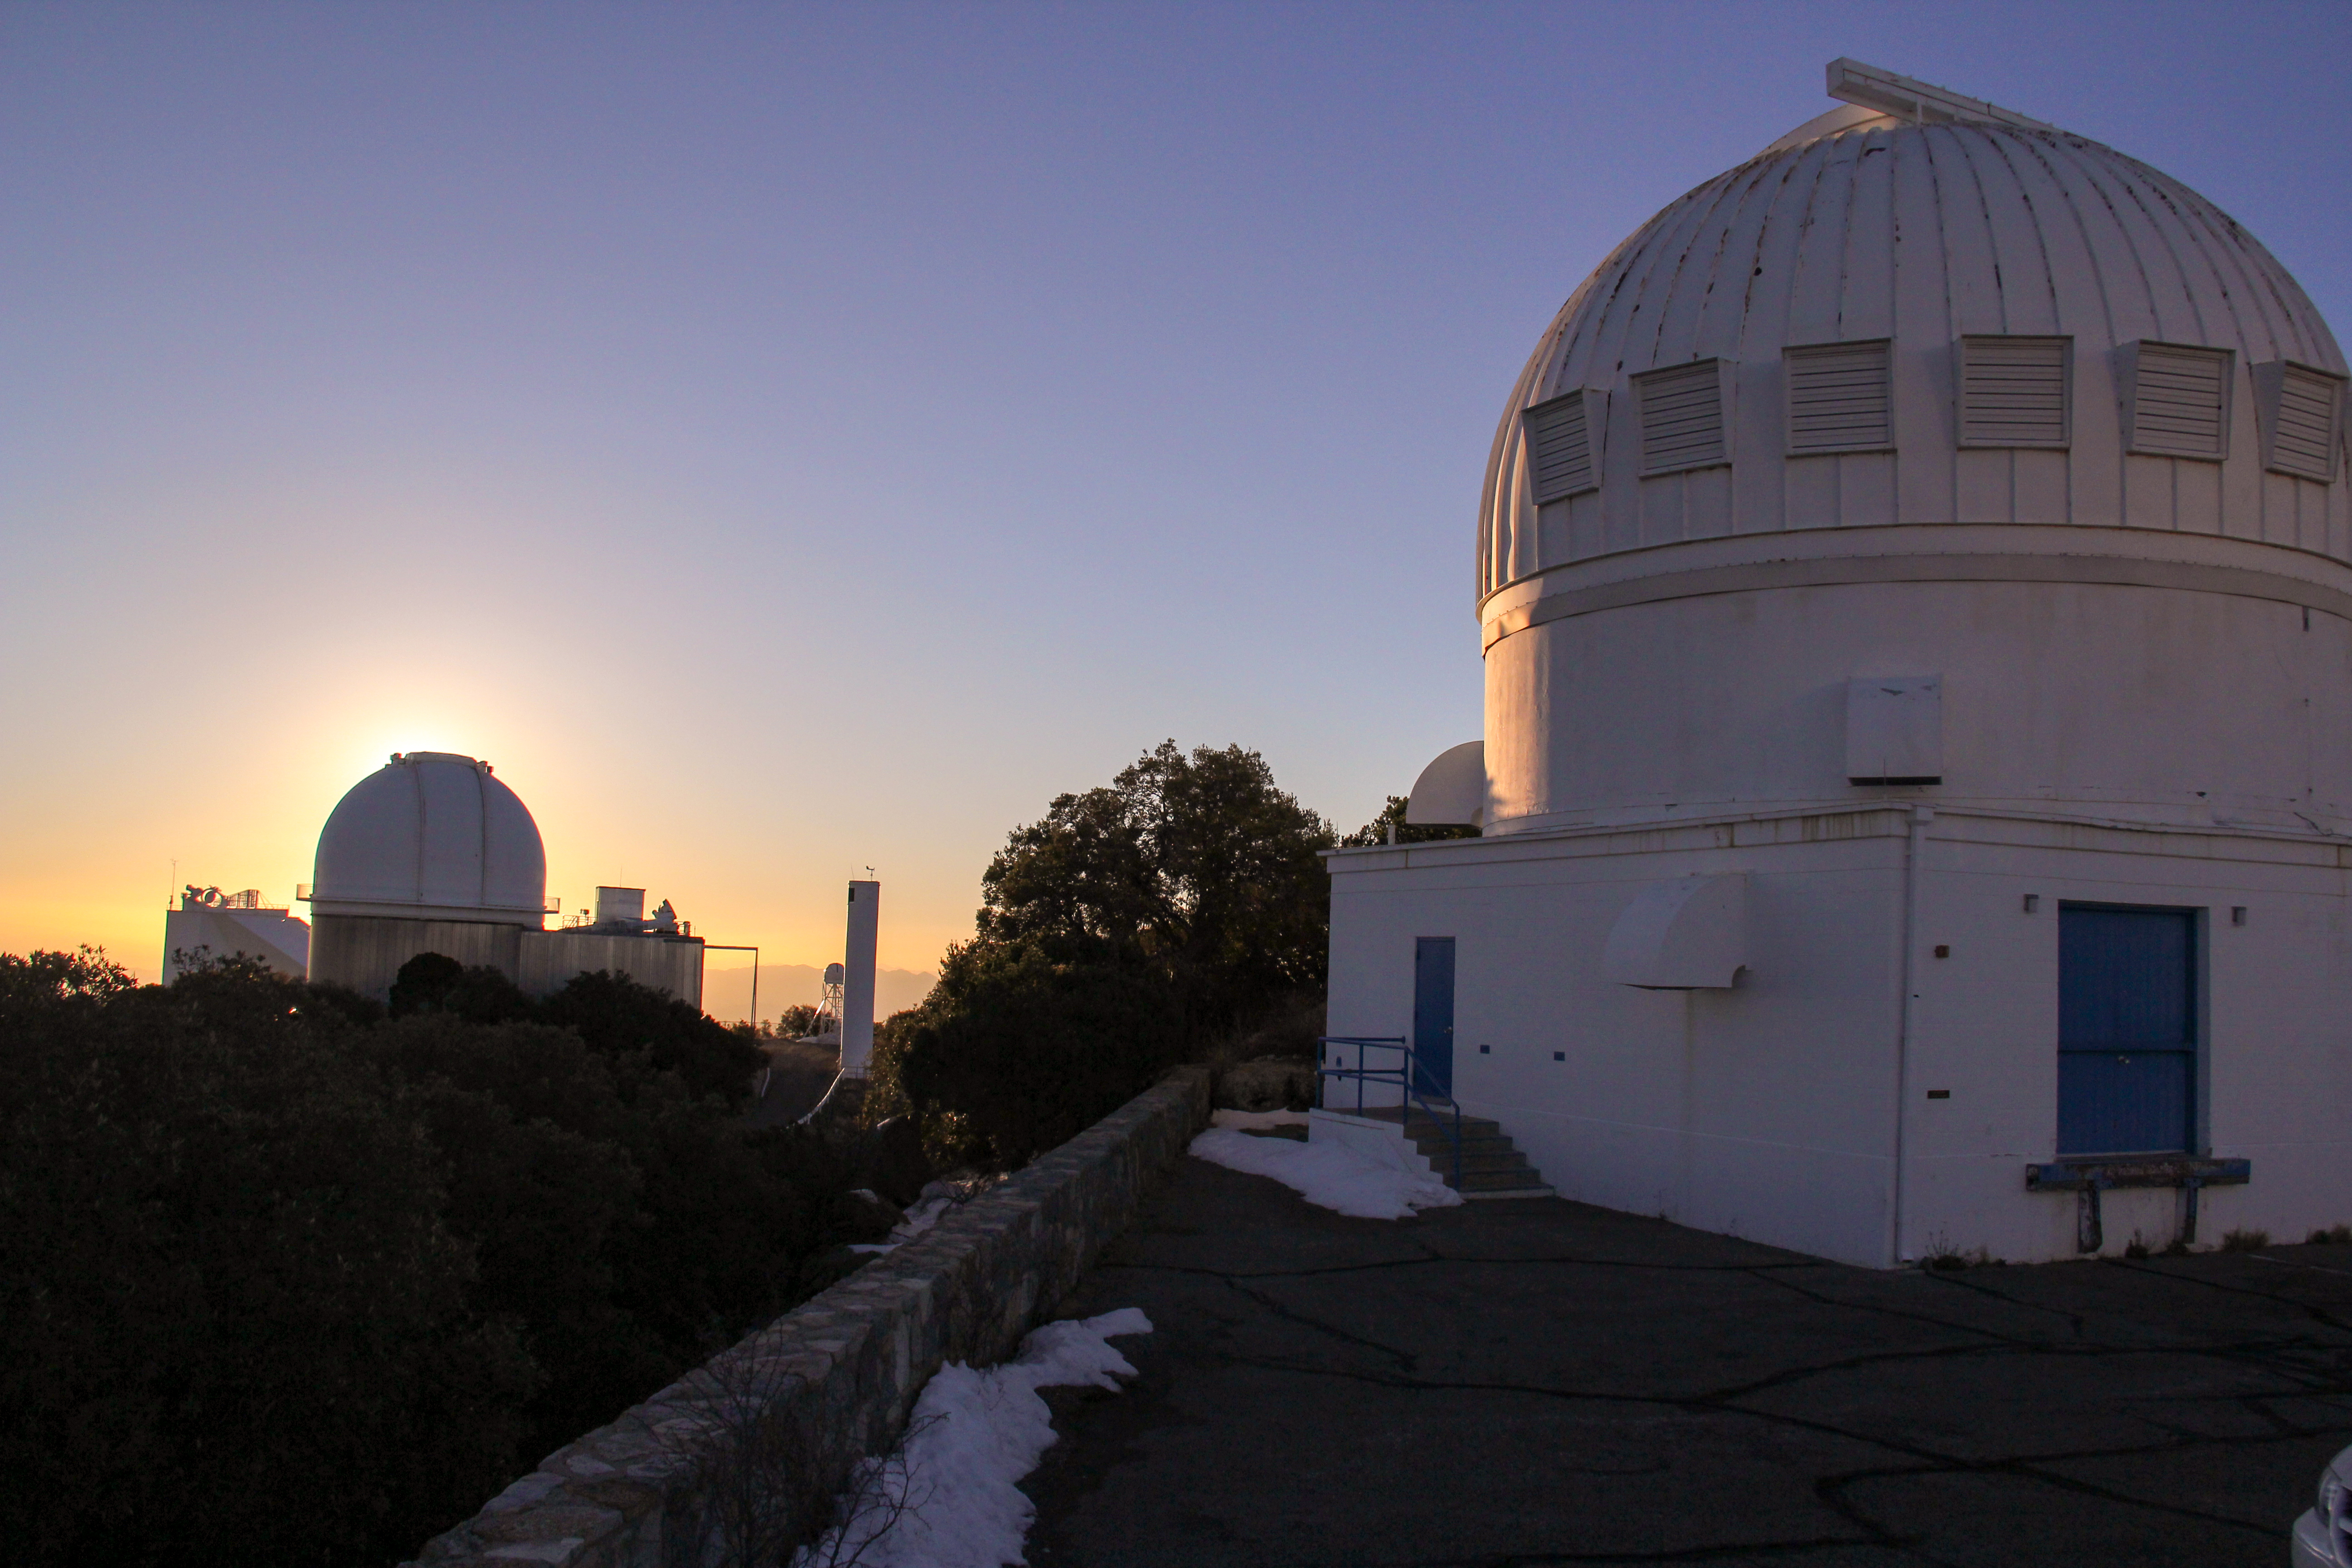

Sunrise at the WIYN 0.9-meter Telescope on Kitt Peak National Observatory

Sunrise at the WIYN 0.9-meter Telescope on Kitt Peak National Observatory in AZ.

Credit: KPNO/NOIRLab/NSF/AURA/P. Marenfeld